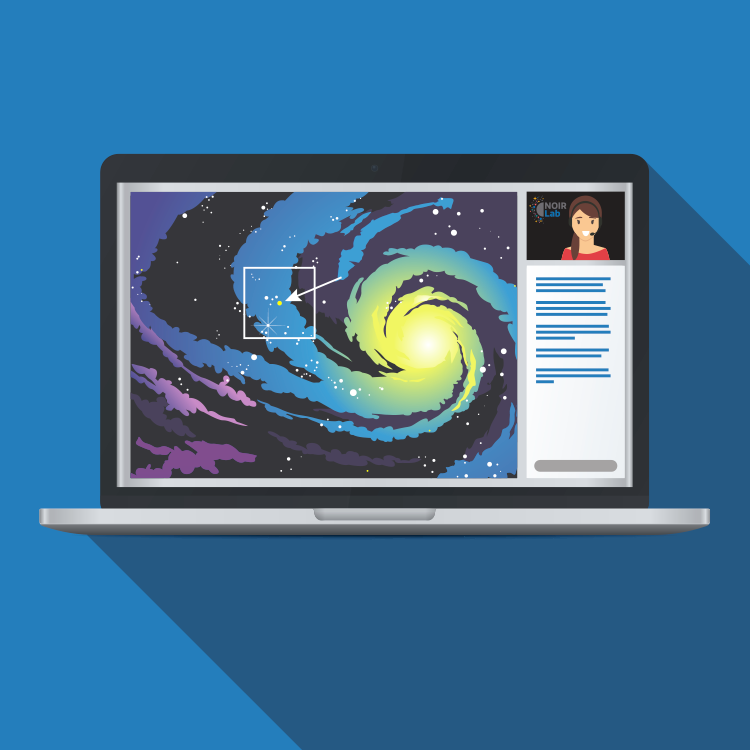

highlight010a graphic

Credit: NOIRLab